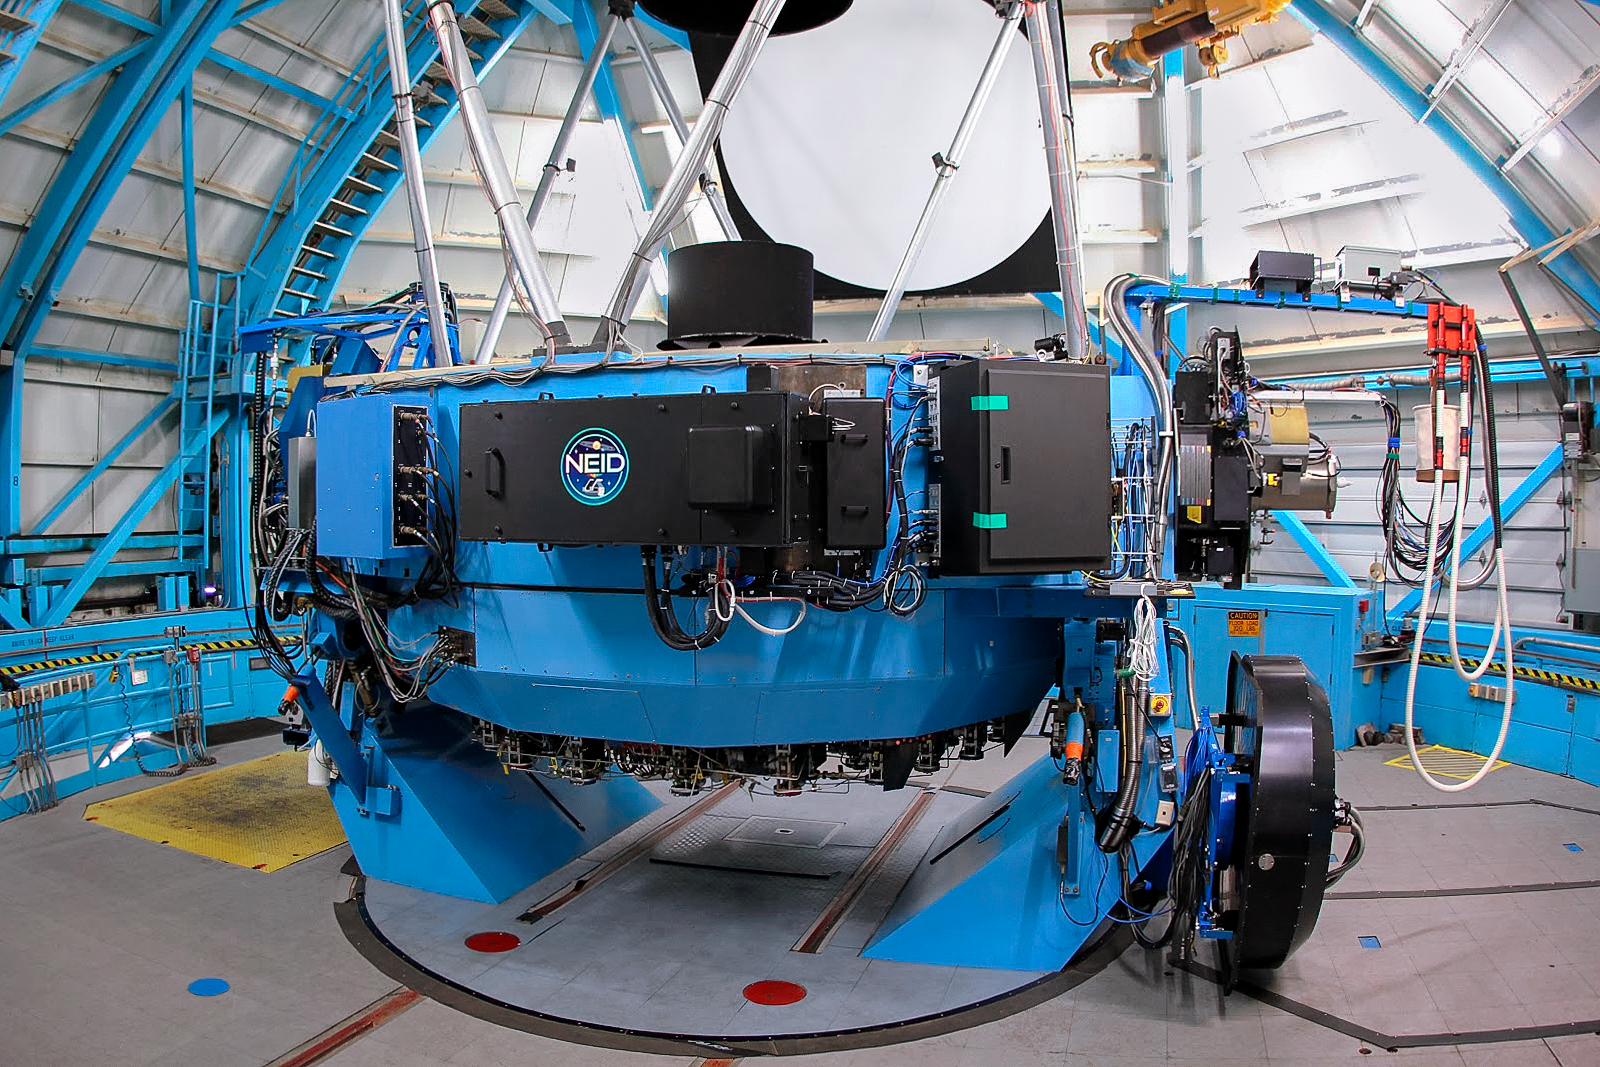

NEID fiber feed (Port Adaptor) on the WIYN telescope

Image of the NEID fiber feed (Port Adaptor) mounted on the WIYN telescope obtained during commissioning of the instrument. The Port Adaptor feeds light from the telescope to the NEID instrument, which is located on another floor of the building, below the telescope.

Credit: NOIRLab/NSF/KPNO/NSF/AURA